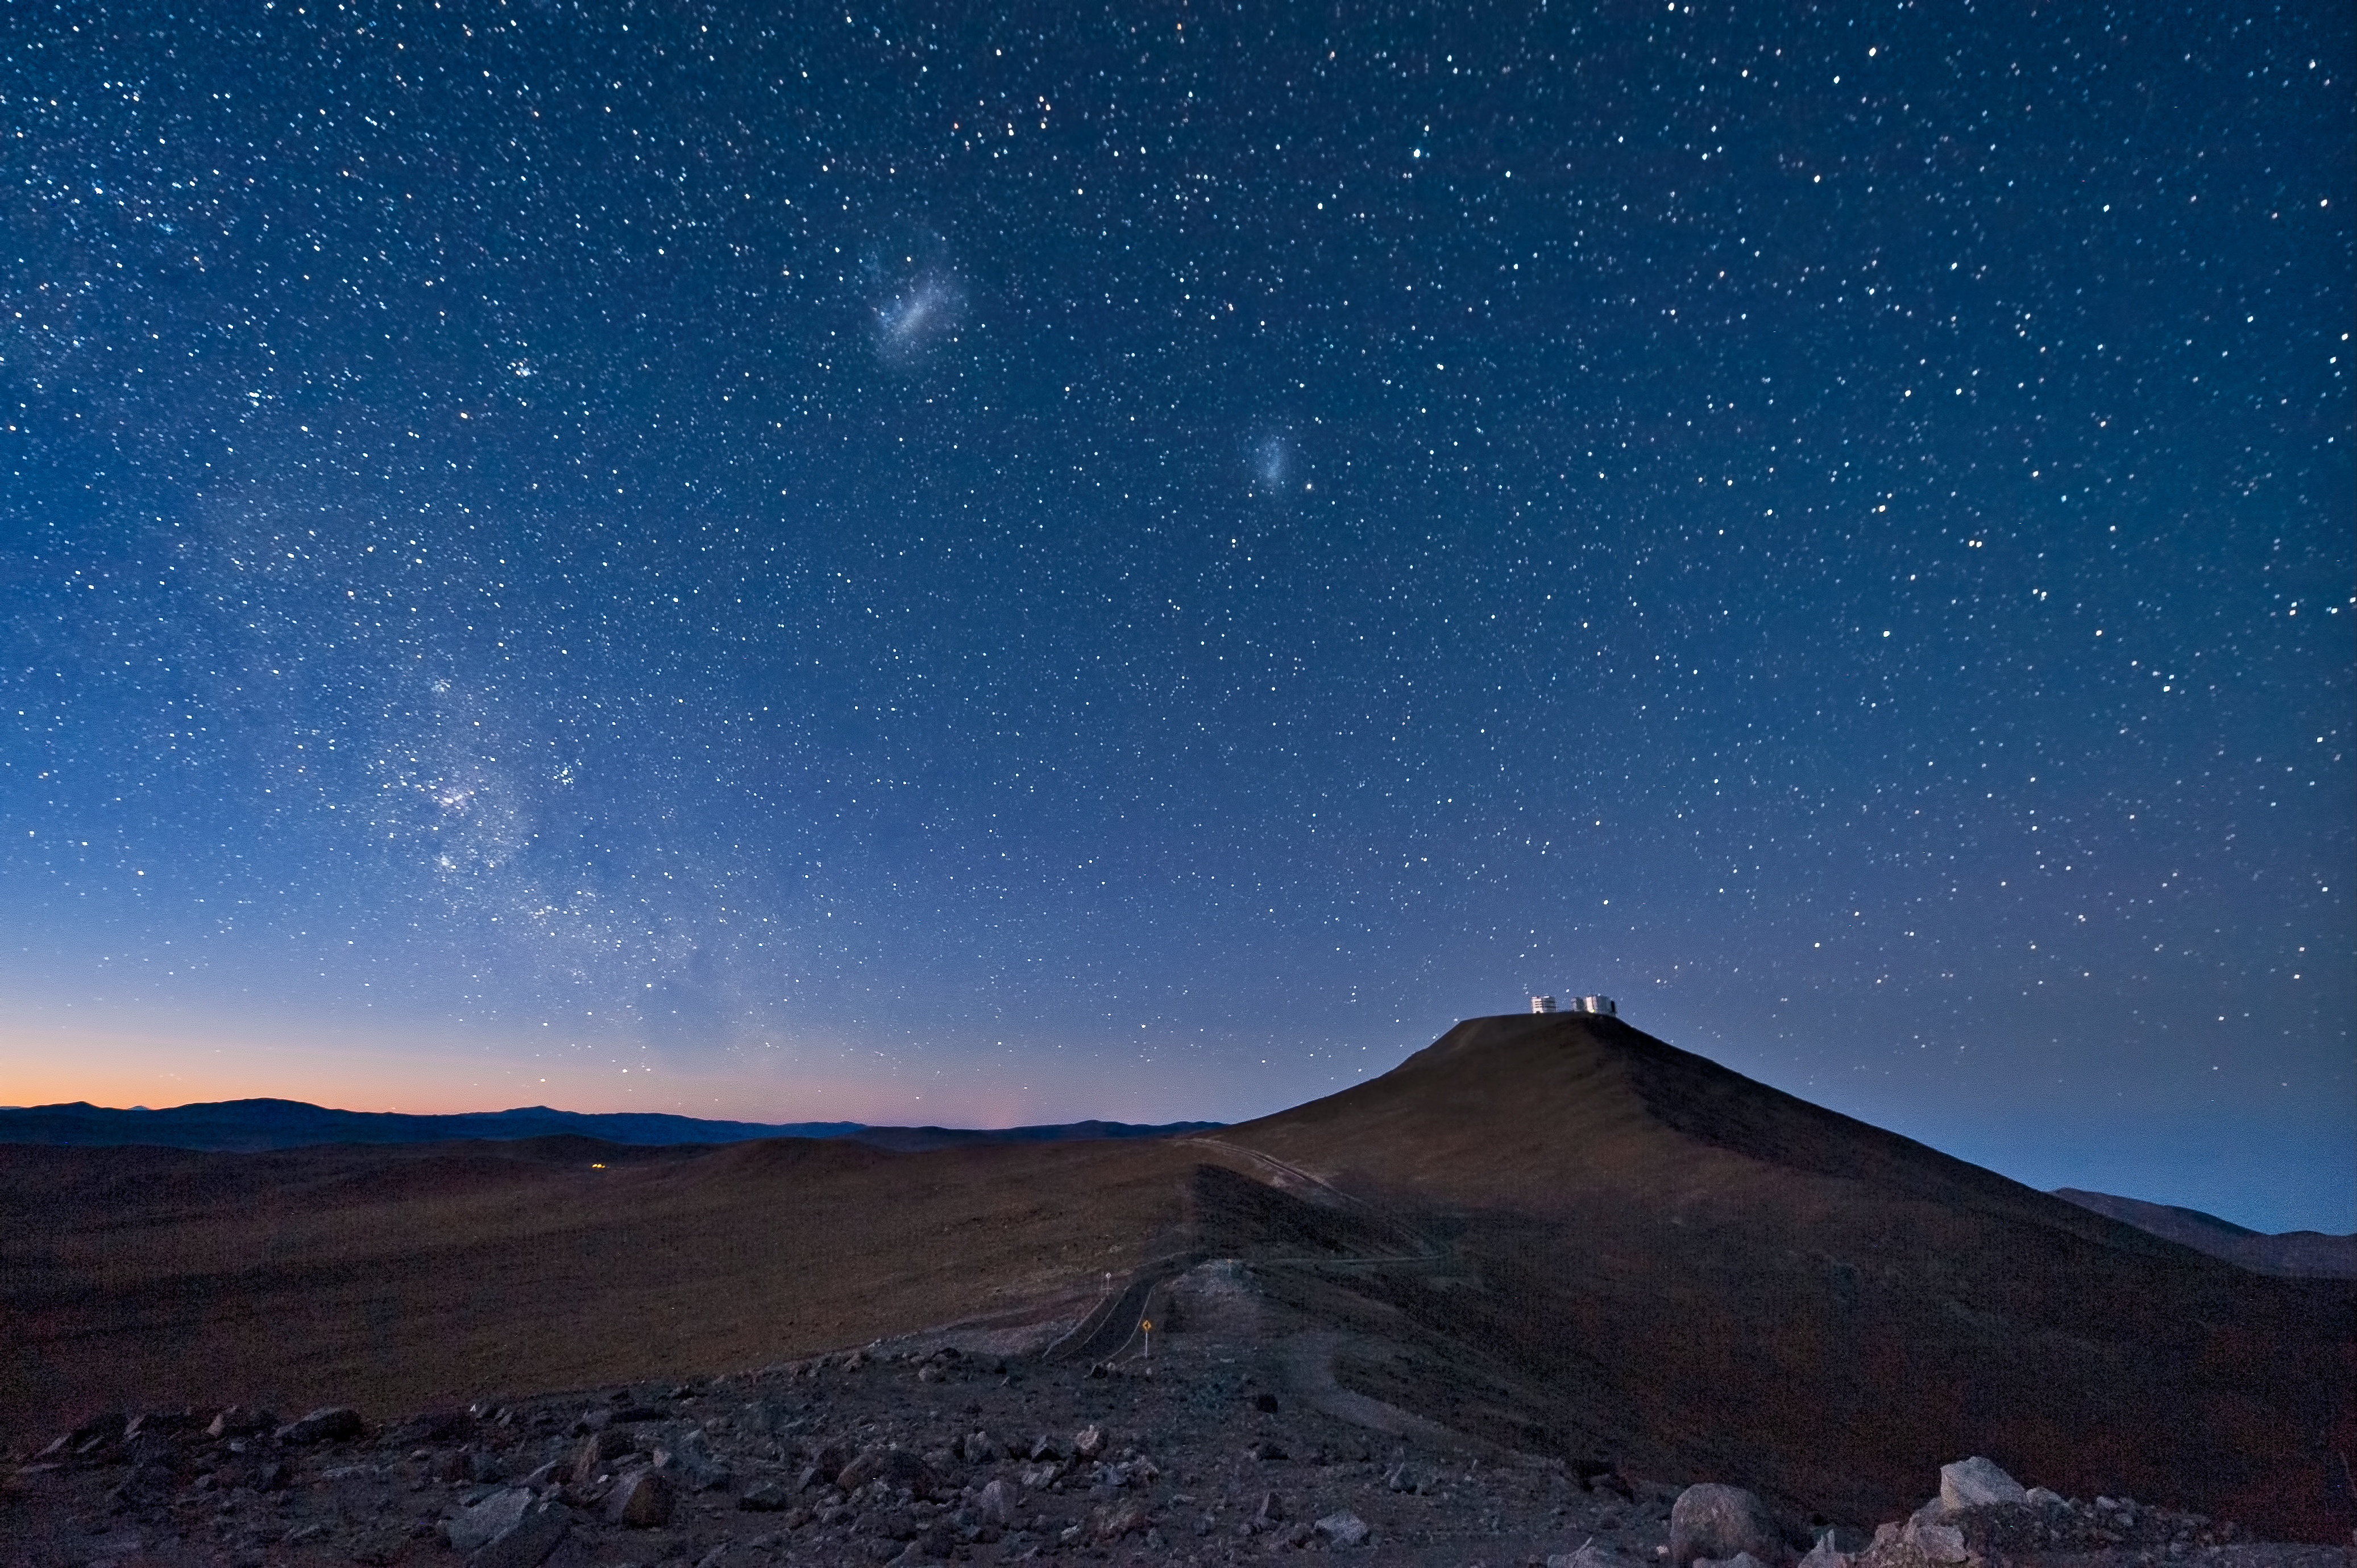

The long and winding road*

This splendid picture shows the European Southern Observatory's Very Large Telescope (VLT) on Cerro Paranal in the Chilean Atacama desert. The mountaintop, 120 km south of the town of Antofagasta, is a remote haven for scientific exploration.

Its distance from populated areas means that light pollution is essentially non-existent, which helps to guarantee clear views for the telescopes. It also ensures that activity is not disturbed by other human activities, such as traffic on nearby roads or dusty air from mines. The desert location means that moisture in the atmosphere is at a very low level, which contributes to the excellent atmospheric conditions. As well as the VLT, Paranal Observatory is also home to the VISTA telescope on an adjacent peak, from which this photograph was taken. The road which links the two peaks can be seen in the centre of the image, winding through the desert landscape.

The two distinct bright patches seen here in the night sky are the Large and Small Magellanic clouds, which are neighbouring galaxies to the Milky Way, about 160 000 and 200 000 light-years away respectively. The path of the Milky Way itself can be seen on the left of the image. Astronomers use the VLT to study our own galaxy, the neighbouring Magellanic Clouds, and naturally also much more distant galaxies billions of light-years from Earth. On the long and winding road to the stars, observatories like the VLT are our first steps.

Credit: José Francisco Salgado(josefrancisco.org)/ESO